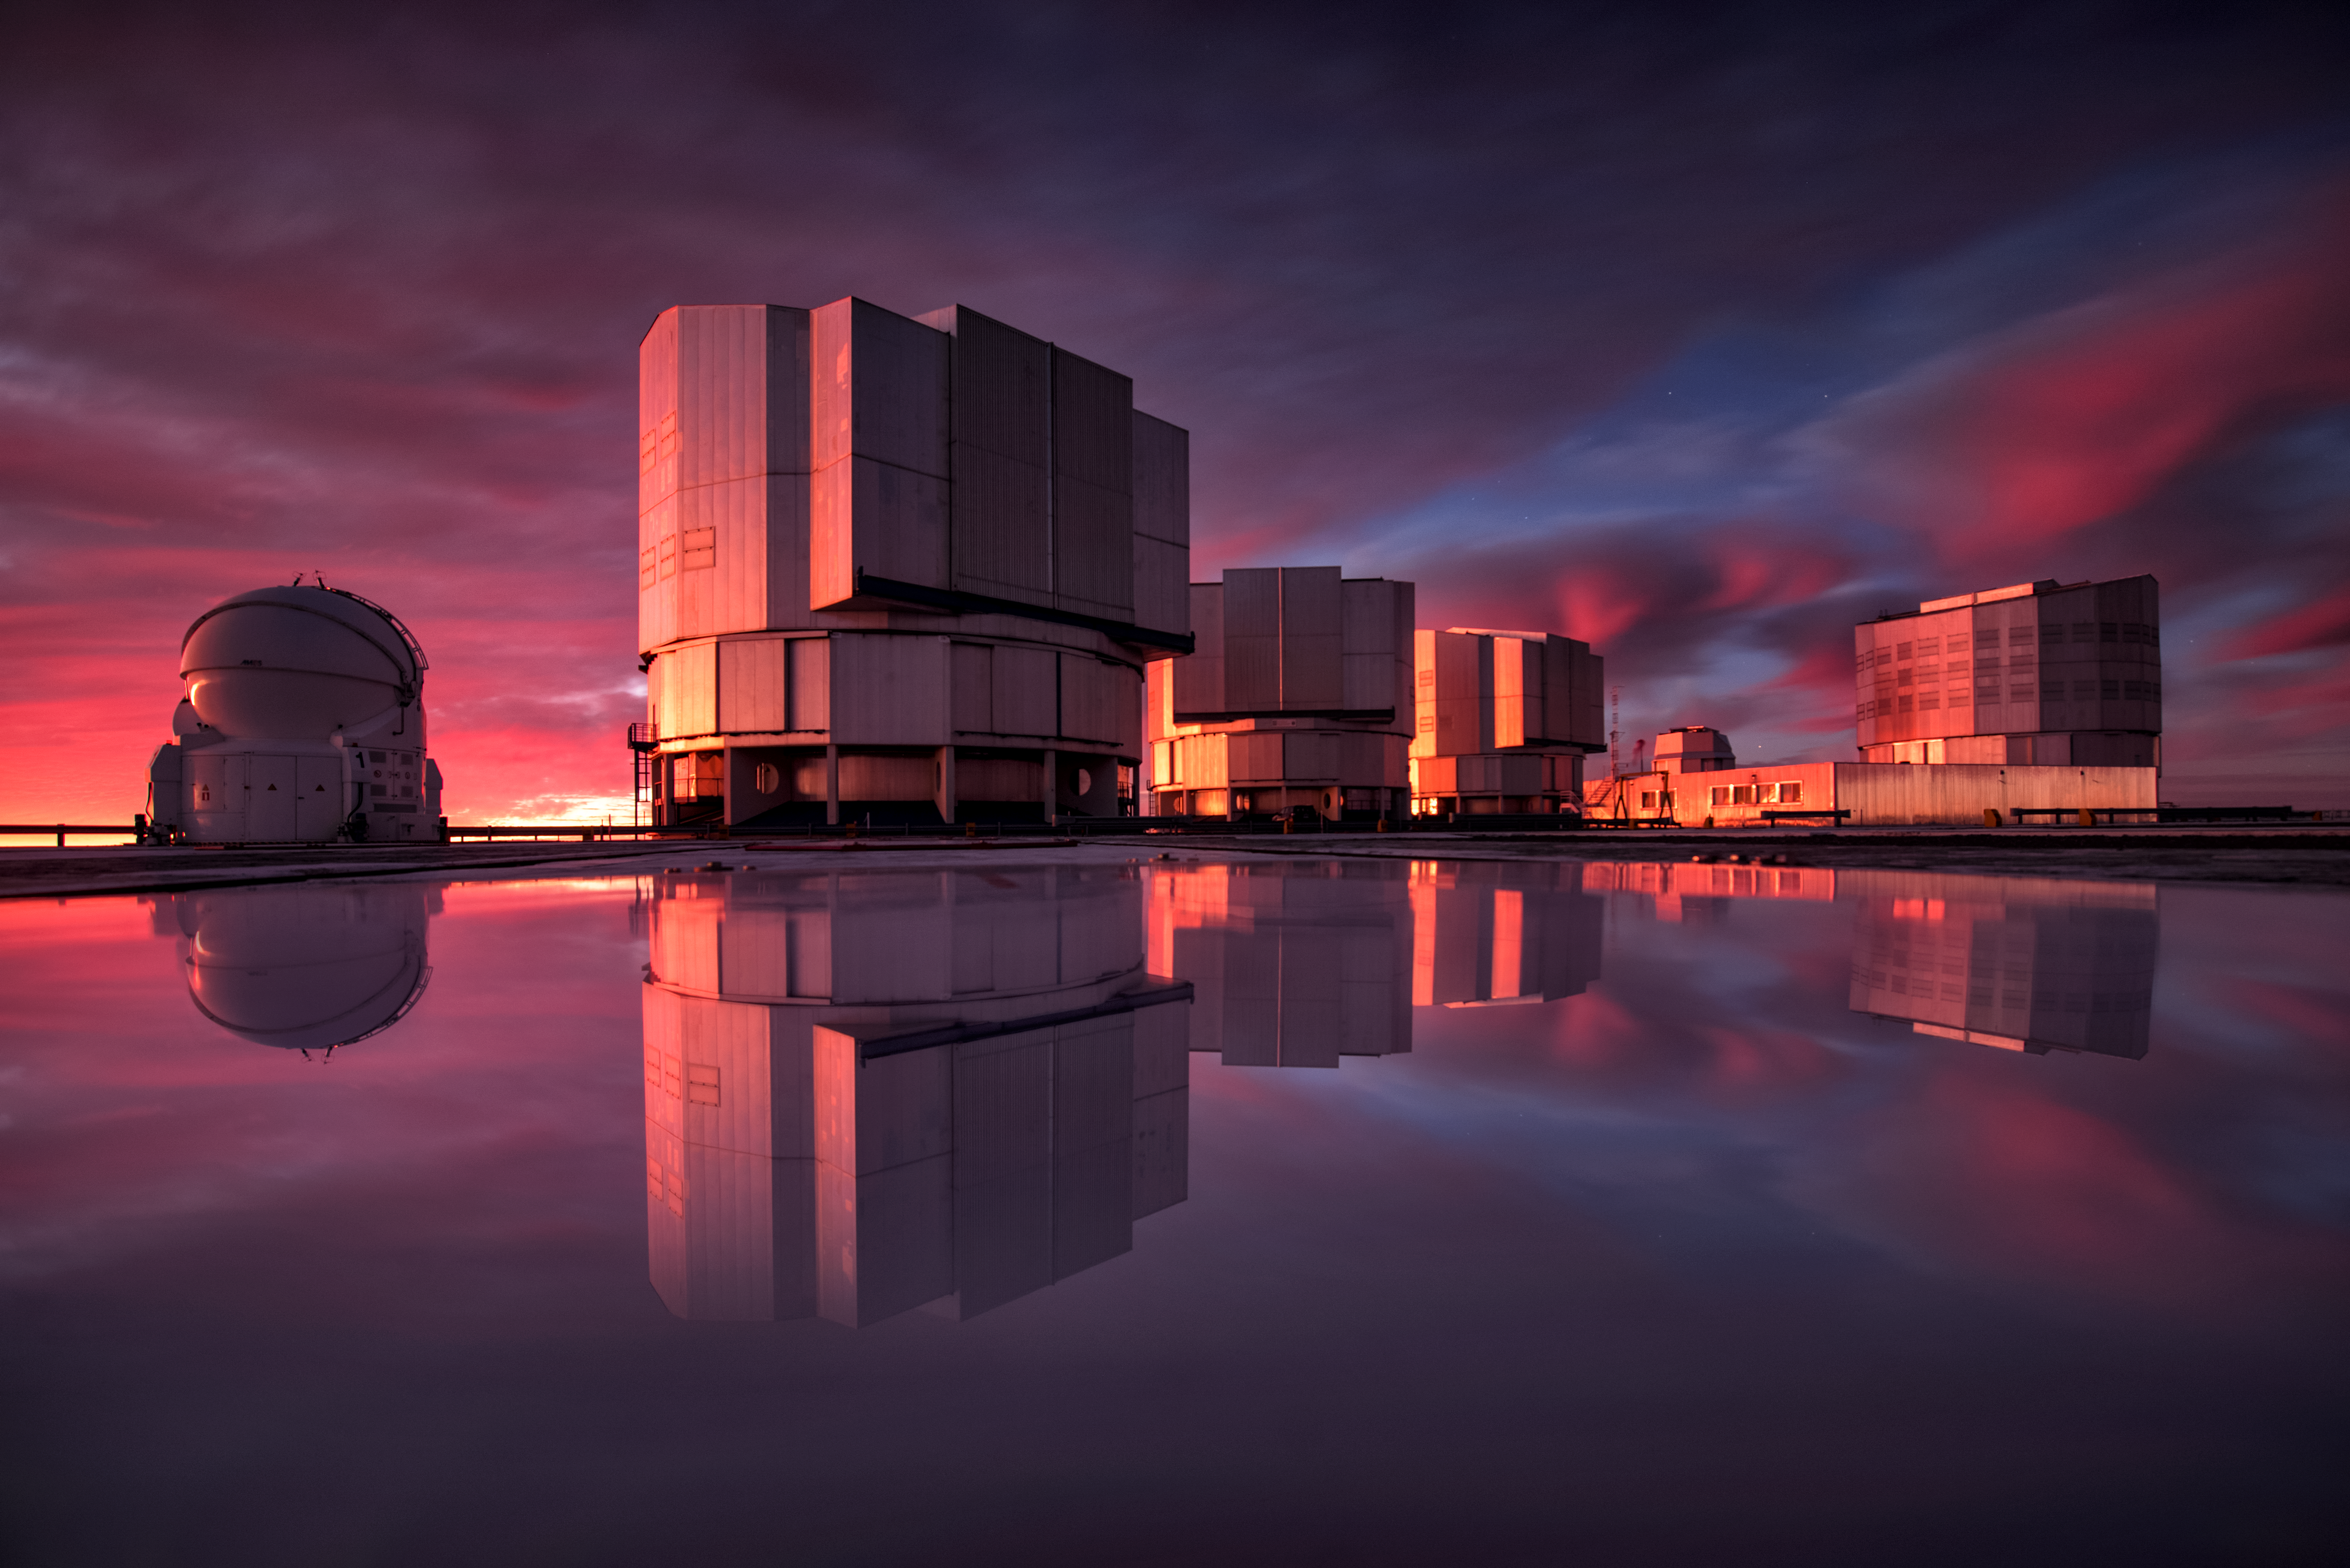

NEAR experiment sees first light

ESO’s Very Large Telescope (VLT) has recently received an upgraded addition to its suite of advanced instruments. On 21 May 2019 the newly modified instrument VISIR (VLT Imager and Spectrometer for mid-Infrared) made its first observations since being modified to aid in the search for potentially habitable planets in the Alpha Centauri system, the closest star system to Earth.

This stunning image of the VLT is painted with the colours of sunset and reflected in water on the platform. While inclement weather at Cerro Paranal is unfortunate for the astronomers using it, it lets us see ESO's flagship telescope in a new light.

Credit: A. Ghizzi Panizza/ESO